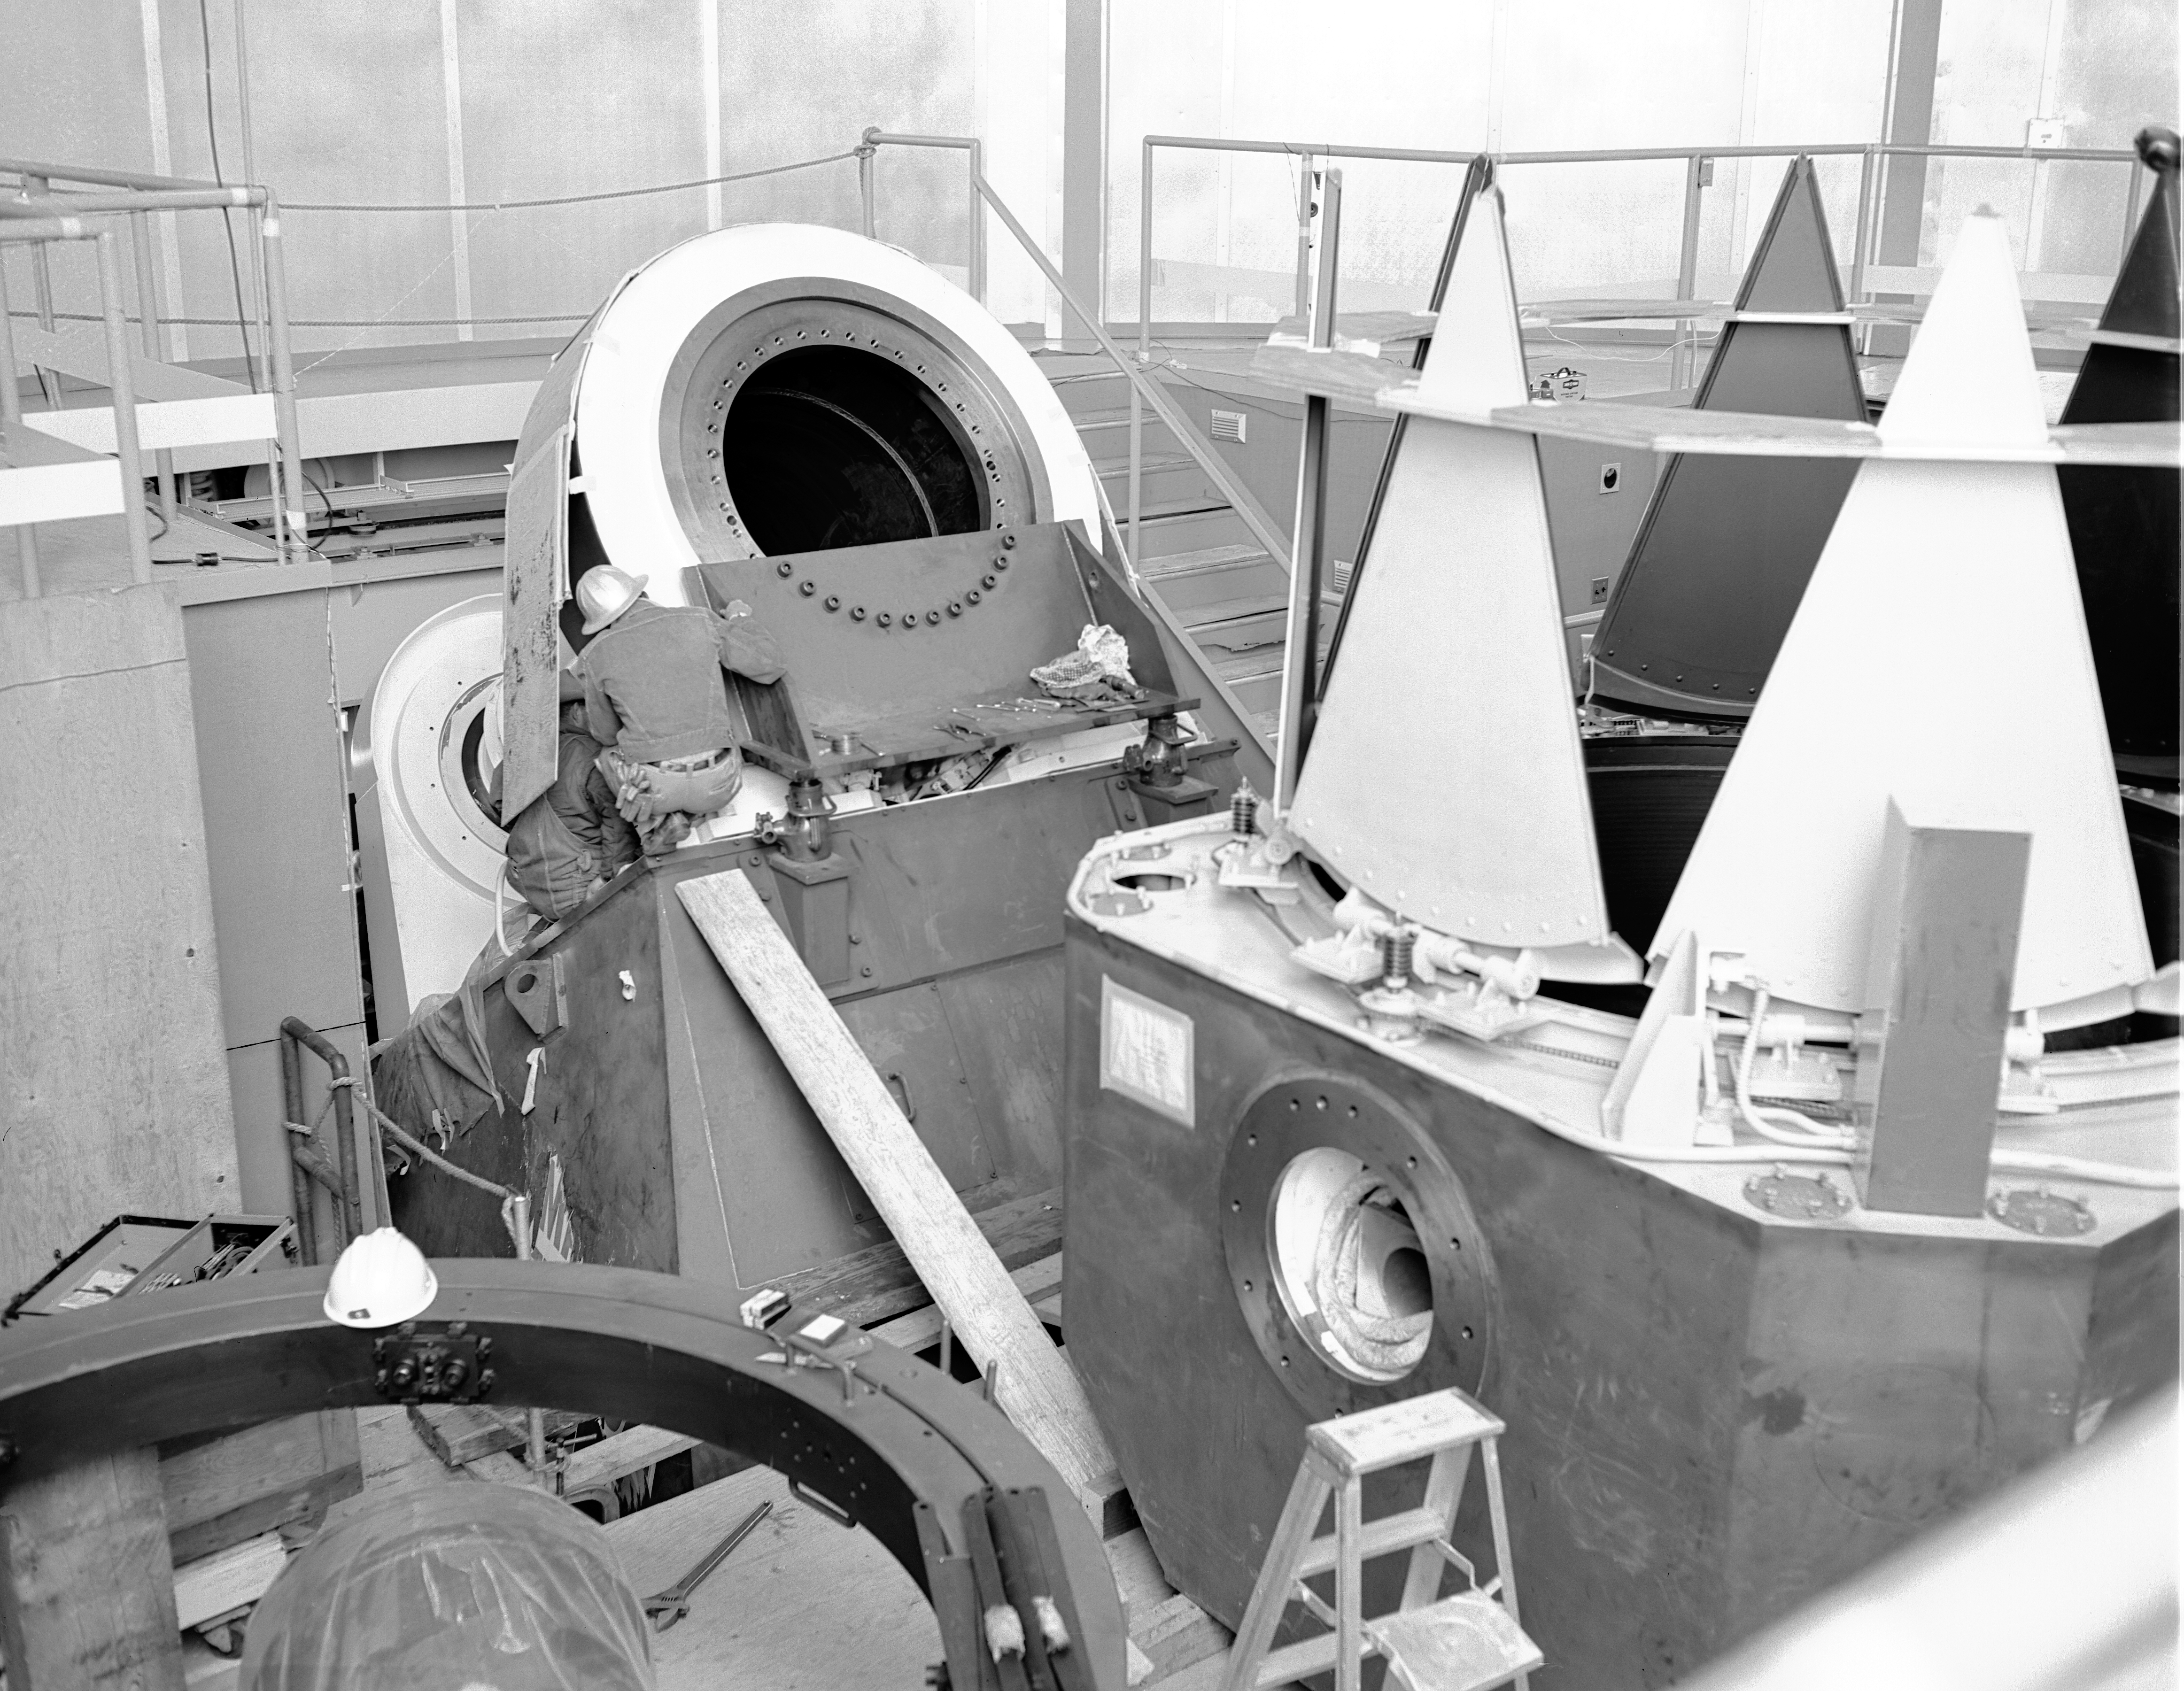

KPNO 2.1-meter under construction

Construction of the Kitt Peak National Observatory's 2.1-meter telescope, dating from 1960.

Credit: NOIRLab/NSF/AURA